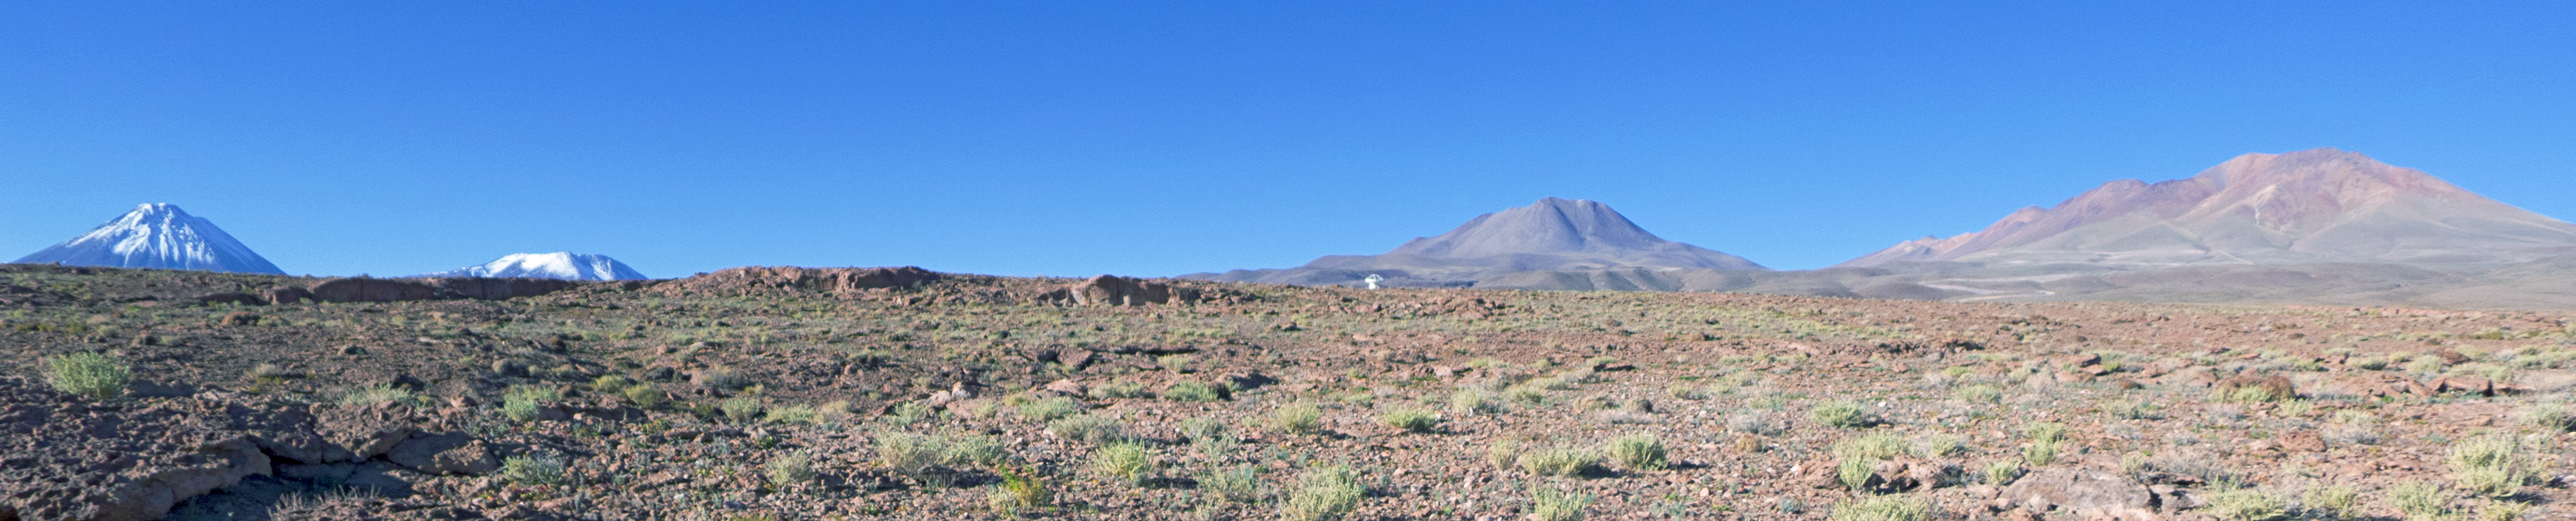

The Chajnantor plain

This panoramic view of the Chajnantor plain, high in the Chilean Andes, gives an impression of just how barren the landscape is. Yet, nestled in the centre you can just make out one of the antennae of the Atacama Large Millimeter/submillimeter Array (ALMA). The snow capped peak to the left is the majestic Licancabur volcano.

Credit: José Velásquez/ESO